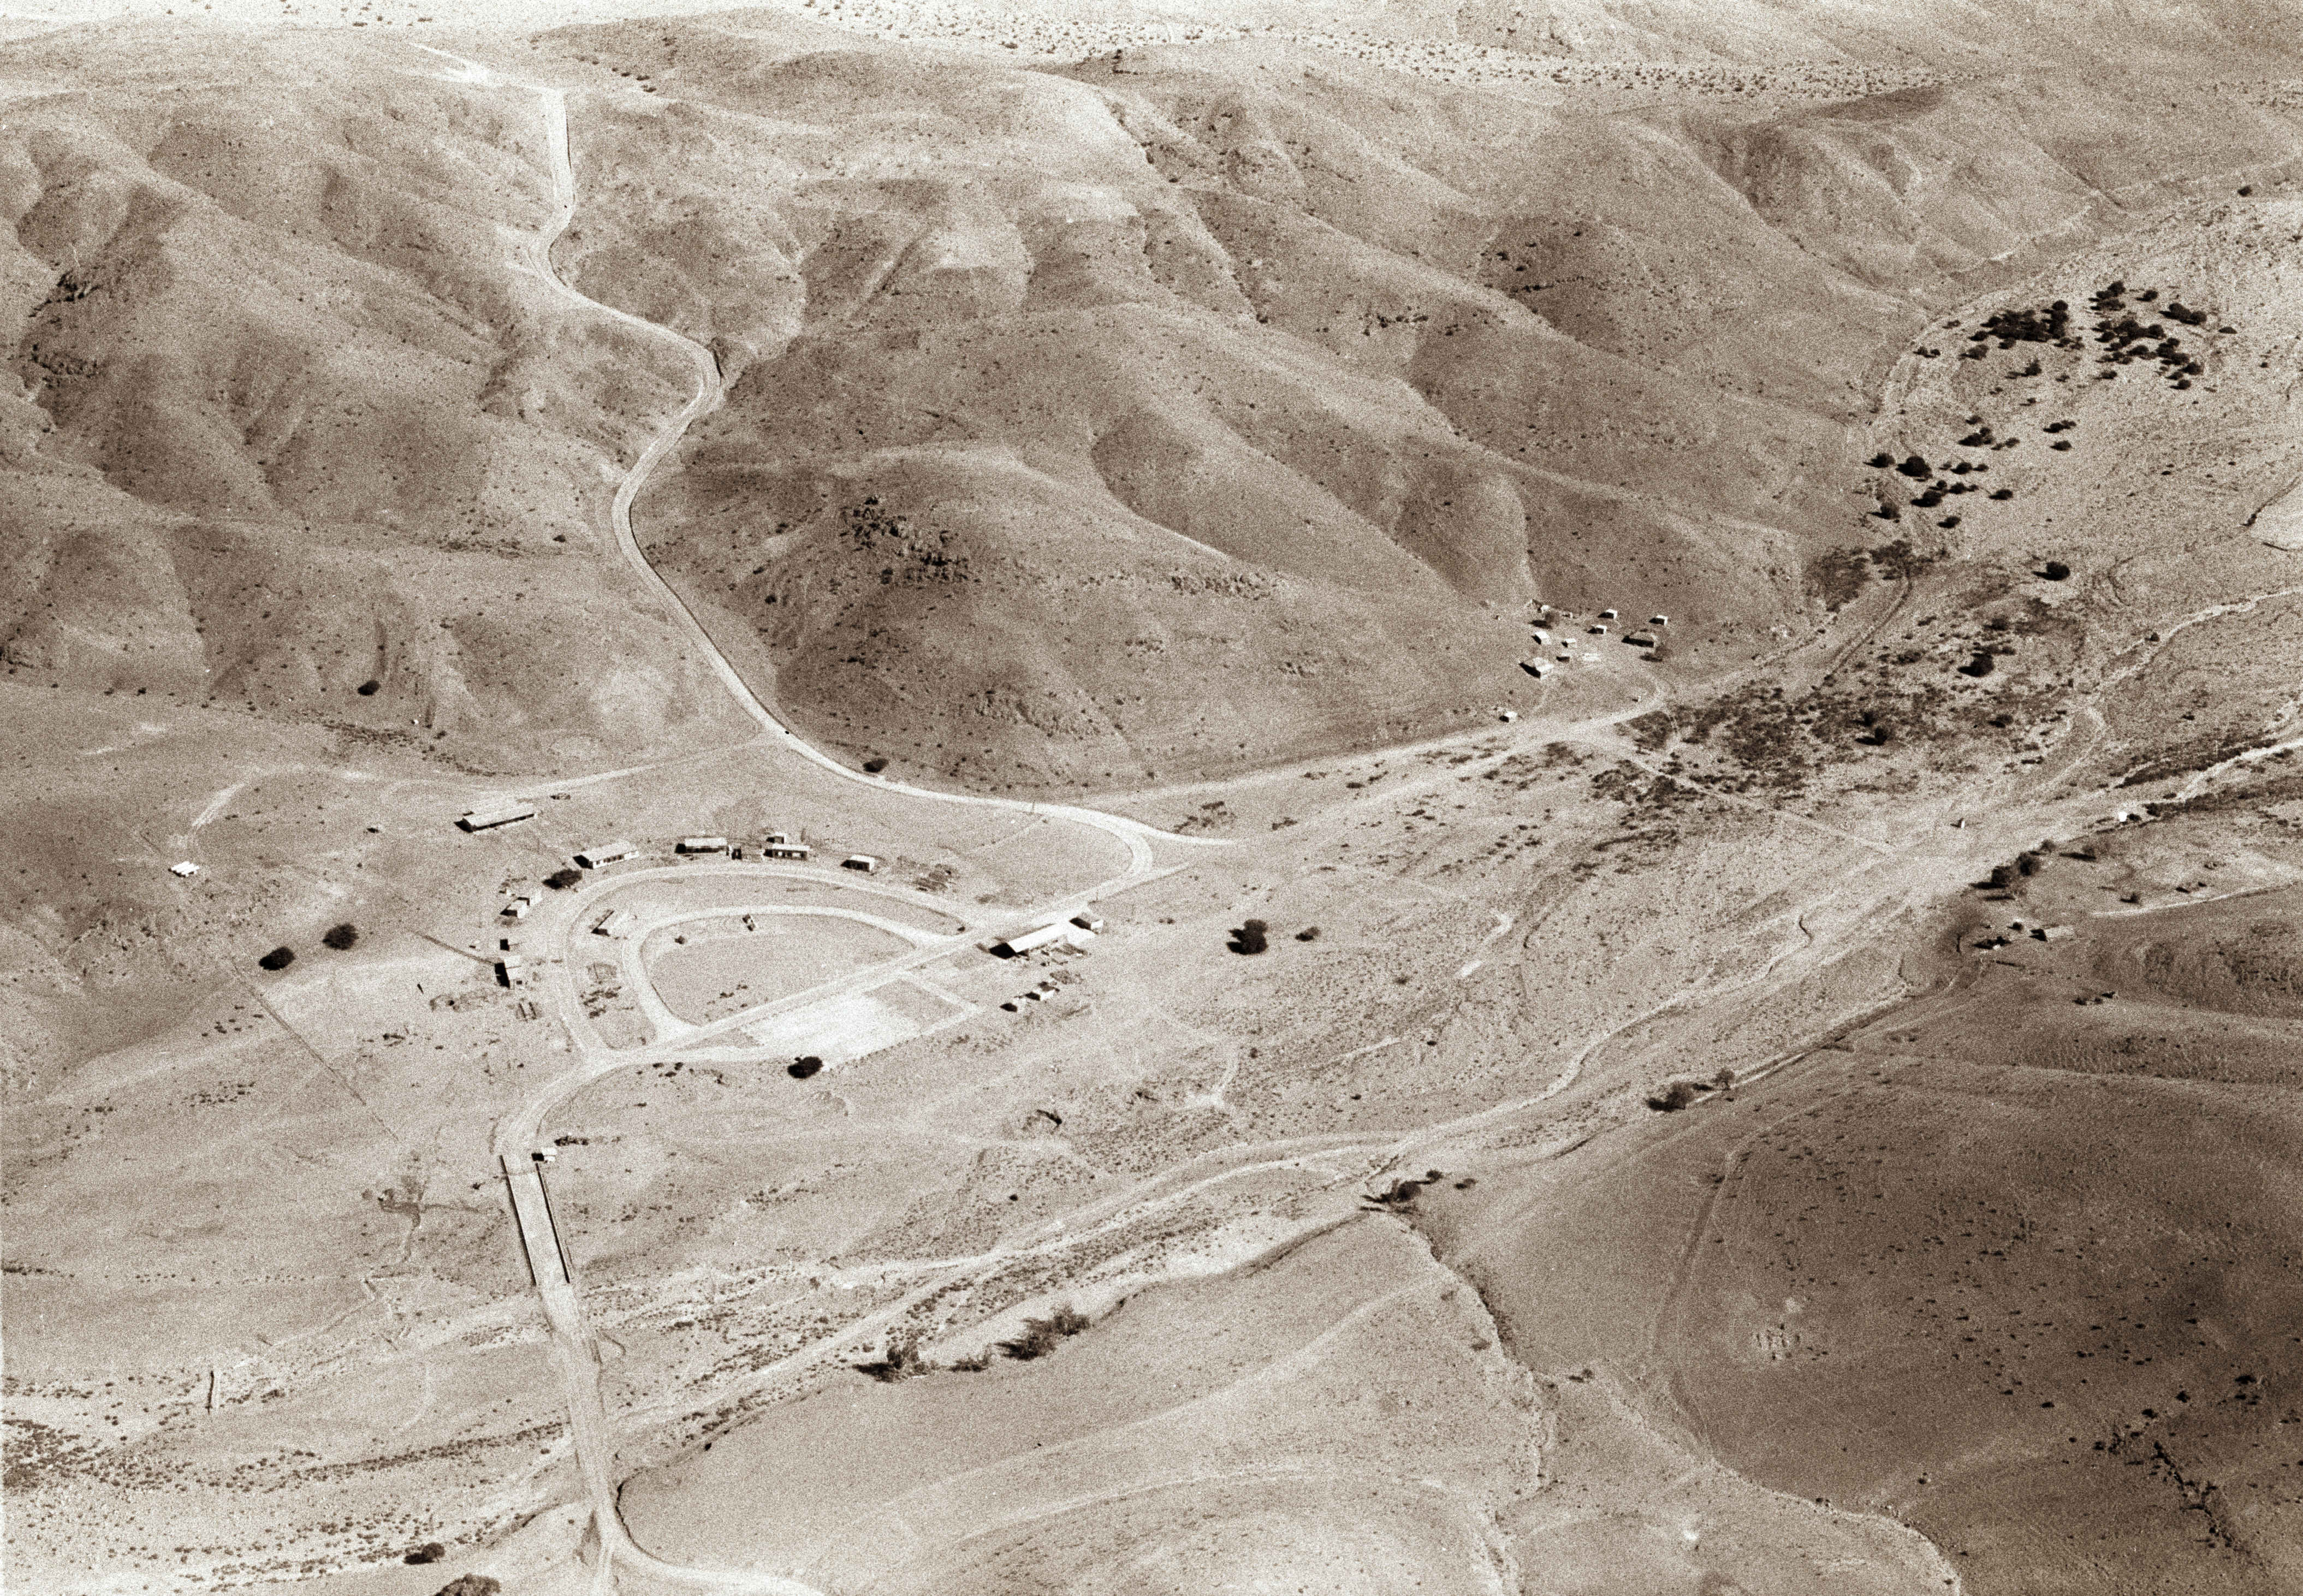

Pelicano: La Silla base camp, Oct1966

Quebrada Pelicano is narrow valley at the foot of La Silla. The small oasis at the center provides the Observatory''s water. ESO installed its original base camp in Pelicano, seen here soon after its construction, in Oct.1966. Today, the main access gate to the Observatory is still in the middle of the oasis.

Credit: ESO/R.H.E.Holder